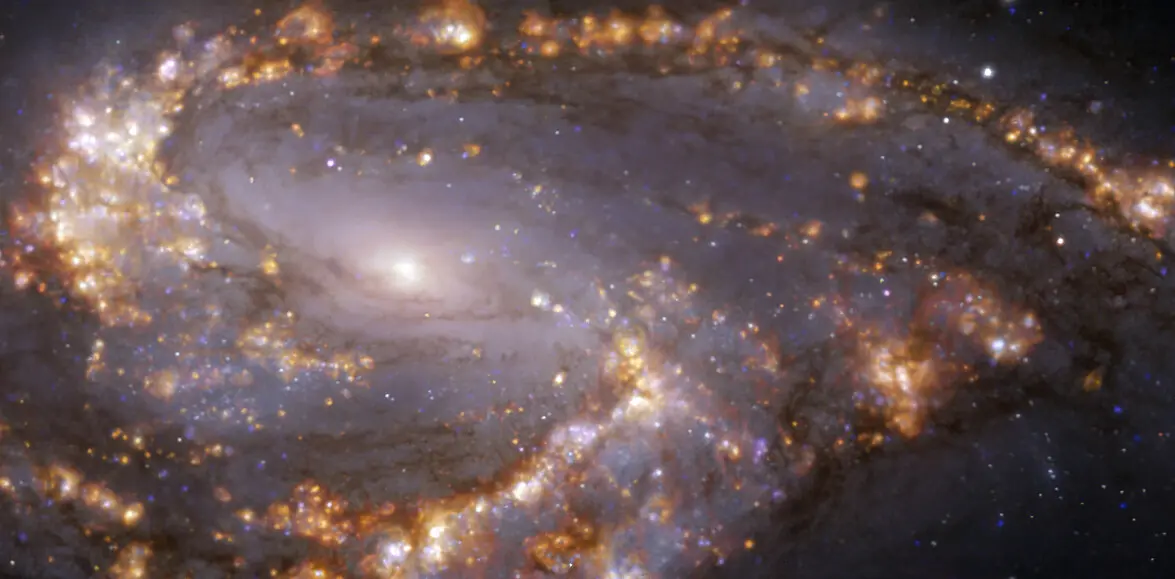

Nearby galaxy NGC 3627

This image, taken with the Multi-Unit Spectroscopic Explorer (MUSE) on ESO’s Very Large Telescope (VLT), shows the nearby galaxy NGC 3627. NGC 3627 is a spiral galaxy located approximately 31 million light-years from Earth in the constellation Leo. The image is a combination of observations conducted at different wavelengths of light to map stellar populations and warm gas. The golden glows mainly correspond to clouds of ionised hydrogen, oxygen and sulphur gas, marking the presence of newly born stars, while the bluish regions in the background reveal the distribution of slightly older stars. The image was taken as part of the Physics at High Angular resolution in Nearby GalaxieS (PHANGS) project, which is making high-resolution observations of nearby galaxies with telescopes operating across the electromagnetic spectrum.

Credit: ESO/PHANGS